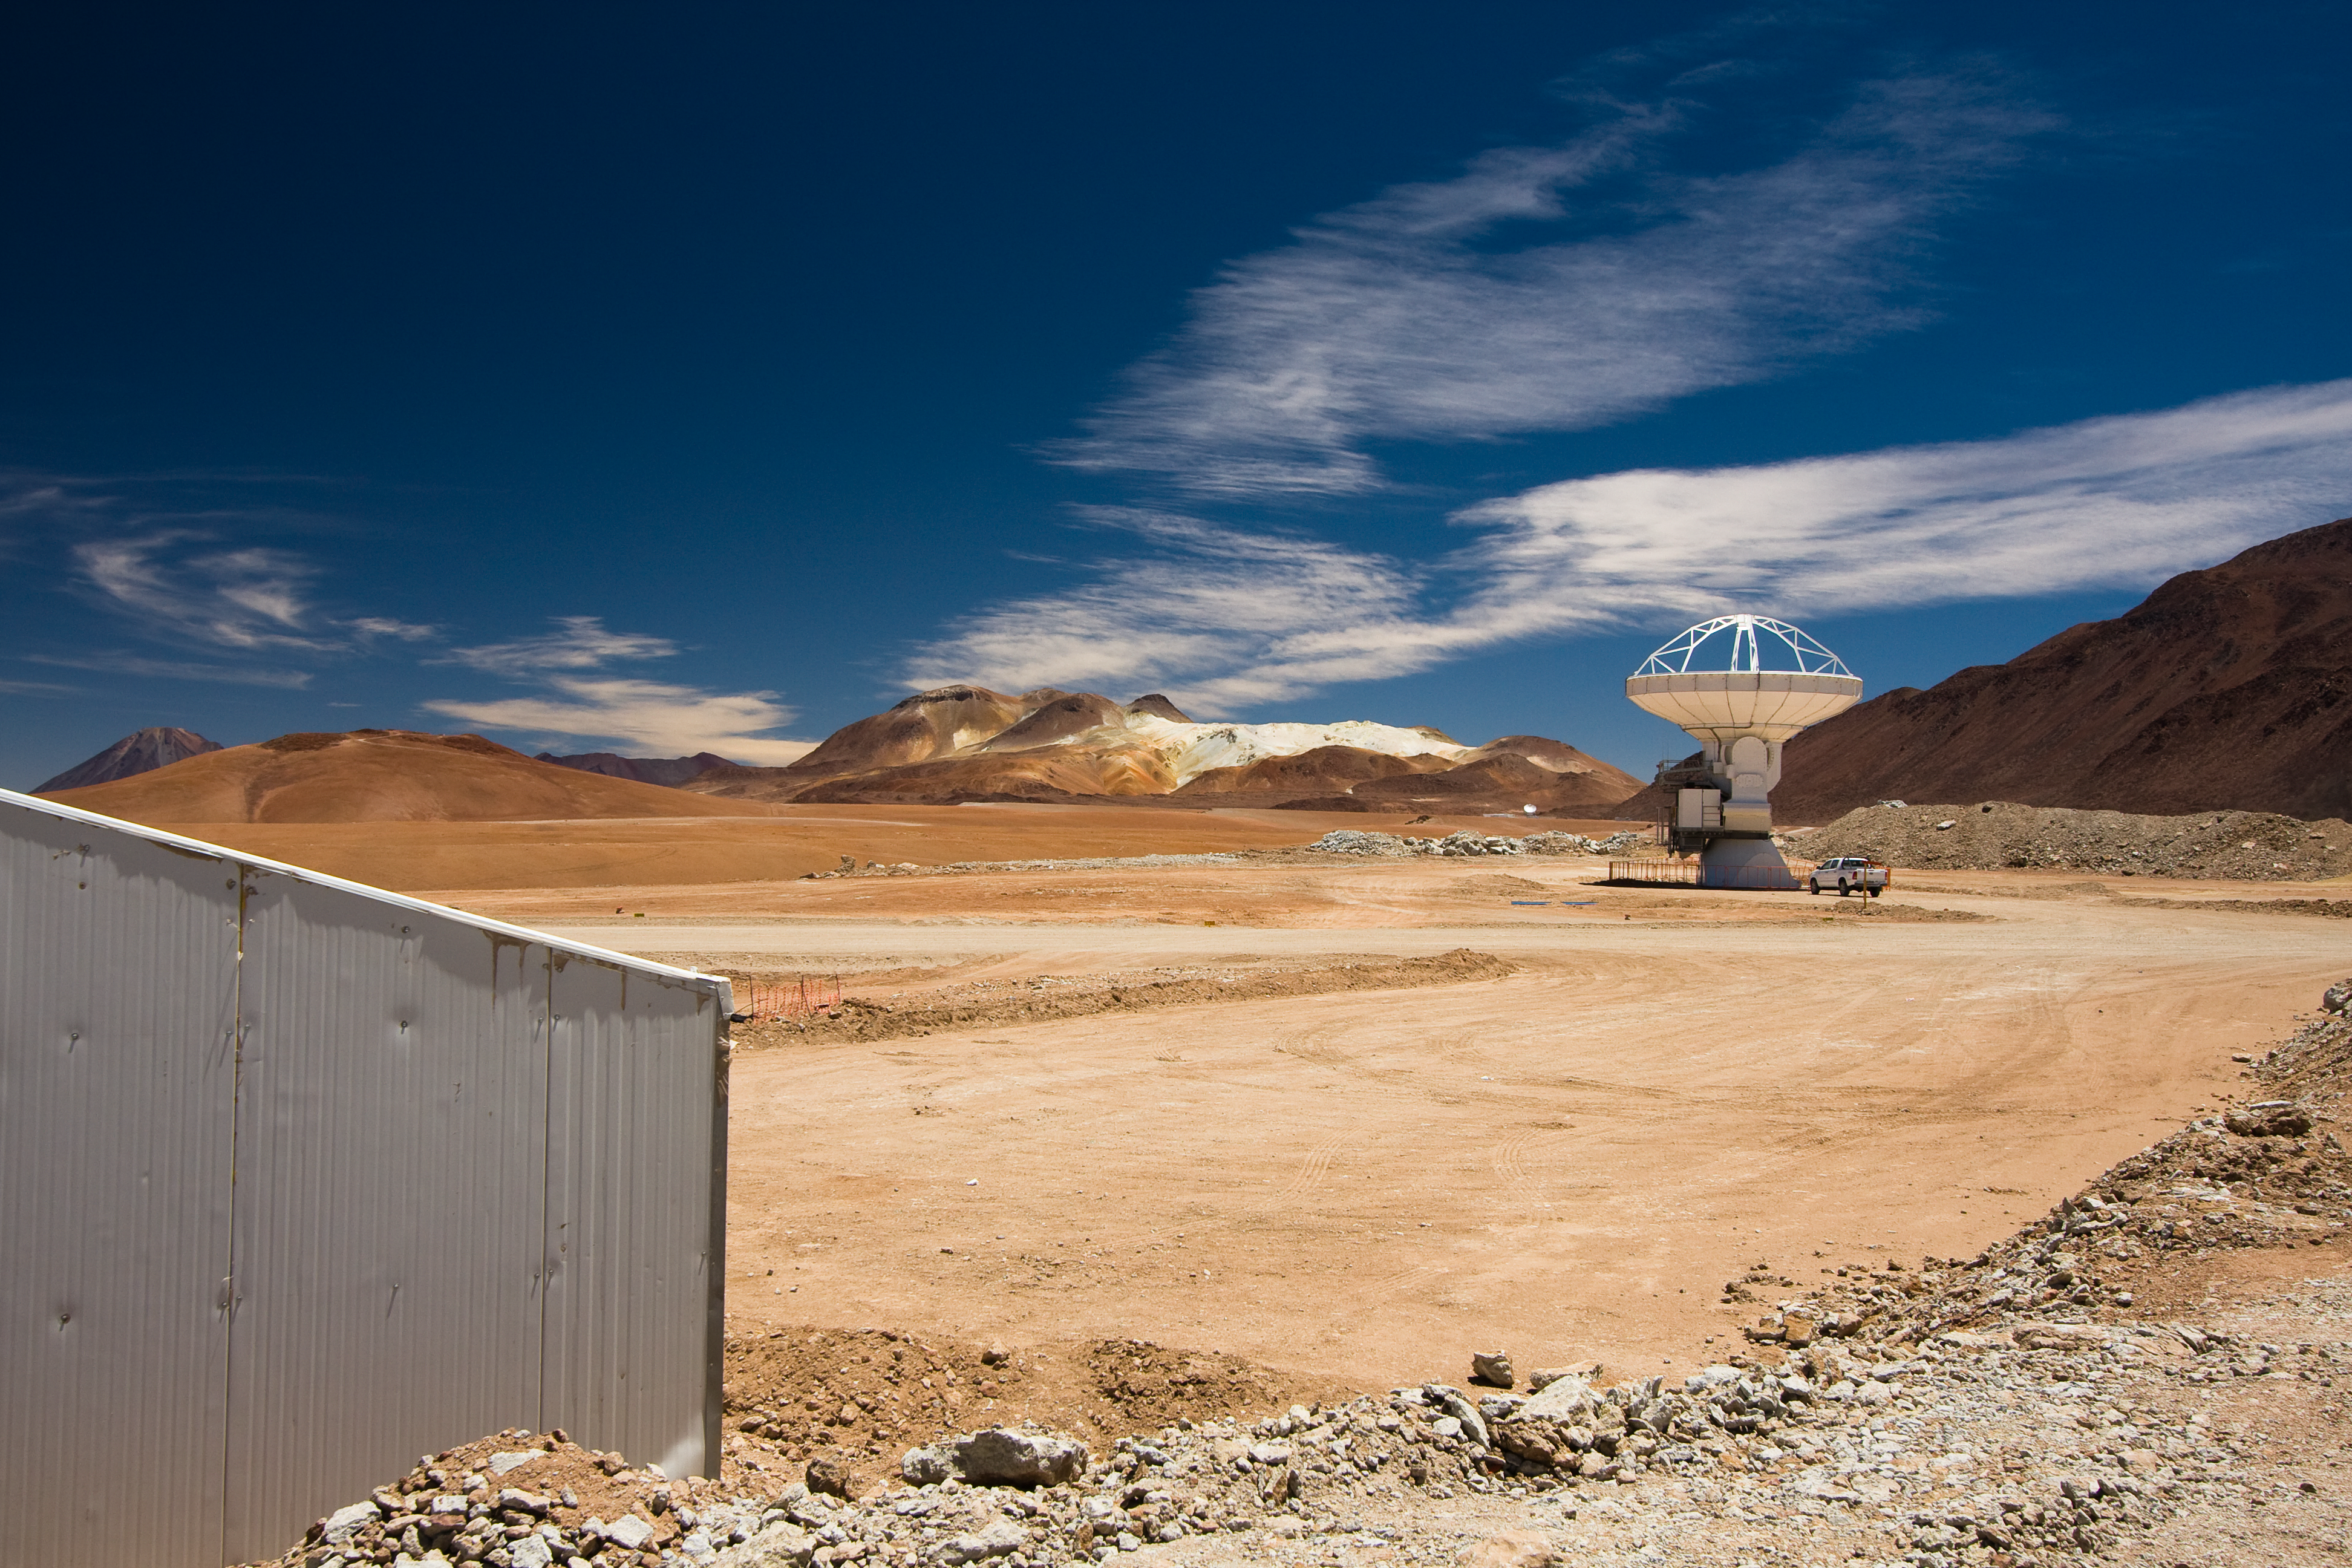

An ALMA antenna on Chajnantor

One of the Atacama Large Millimeter/submillimeter Array (ALMA) antennas on the Chajnantor plain of the Chilean Andes, 5000 m above sea level. ALMA is the largest ground-based astronomy project in existence, and will be comprised of a giant array of 12-m submillimetre quality antennas, with baselines of several kilometres. An additional, compact array of 7-m and 12-m antennas will complement the main array. Construction of ALMA started in 2003 and will be completed in 2012. The ALMA project is an international collaboration between Europe, East Asia and North America in cooperation with the Republic of Chile.

Credit: H. Sommer/ALMA (ESO/NAOJ/NRAO)